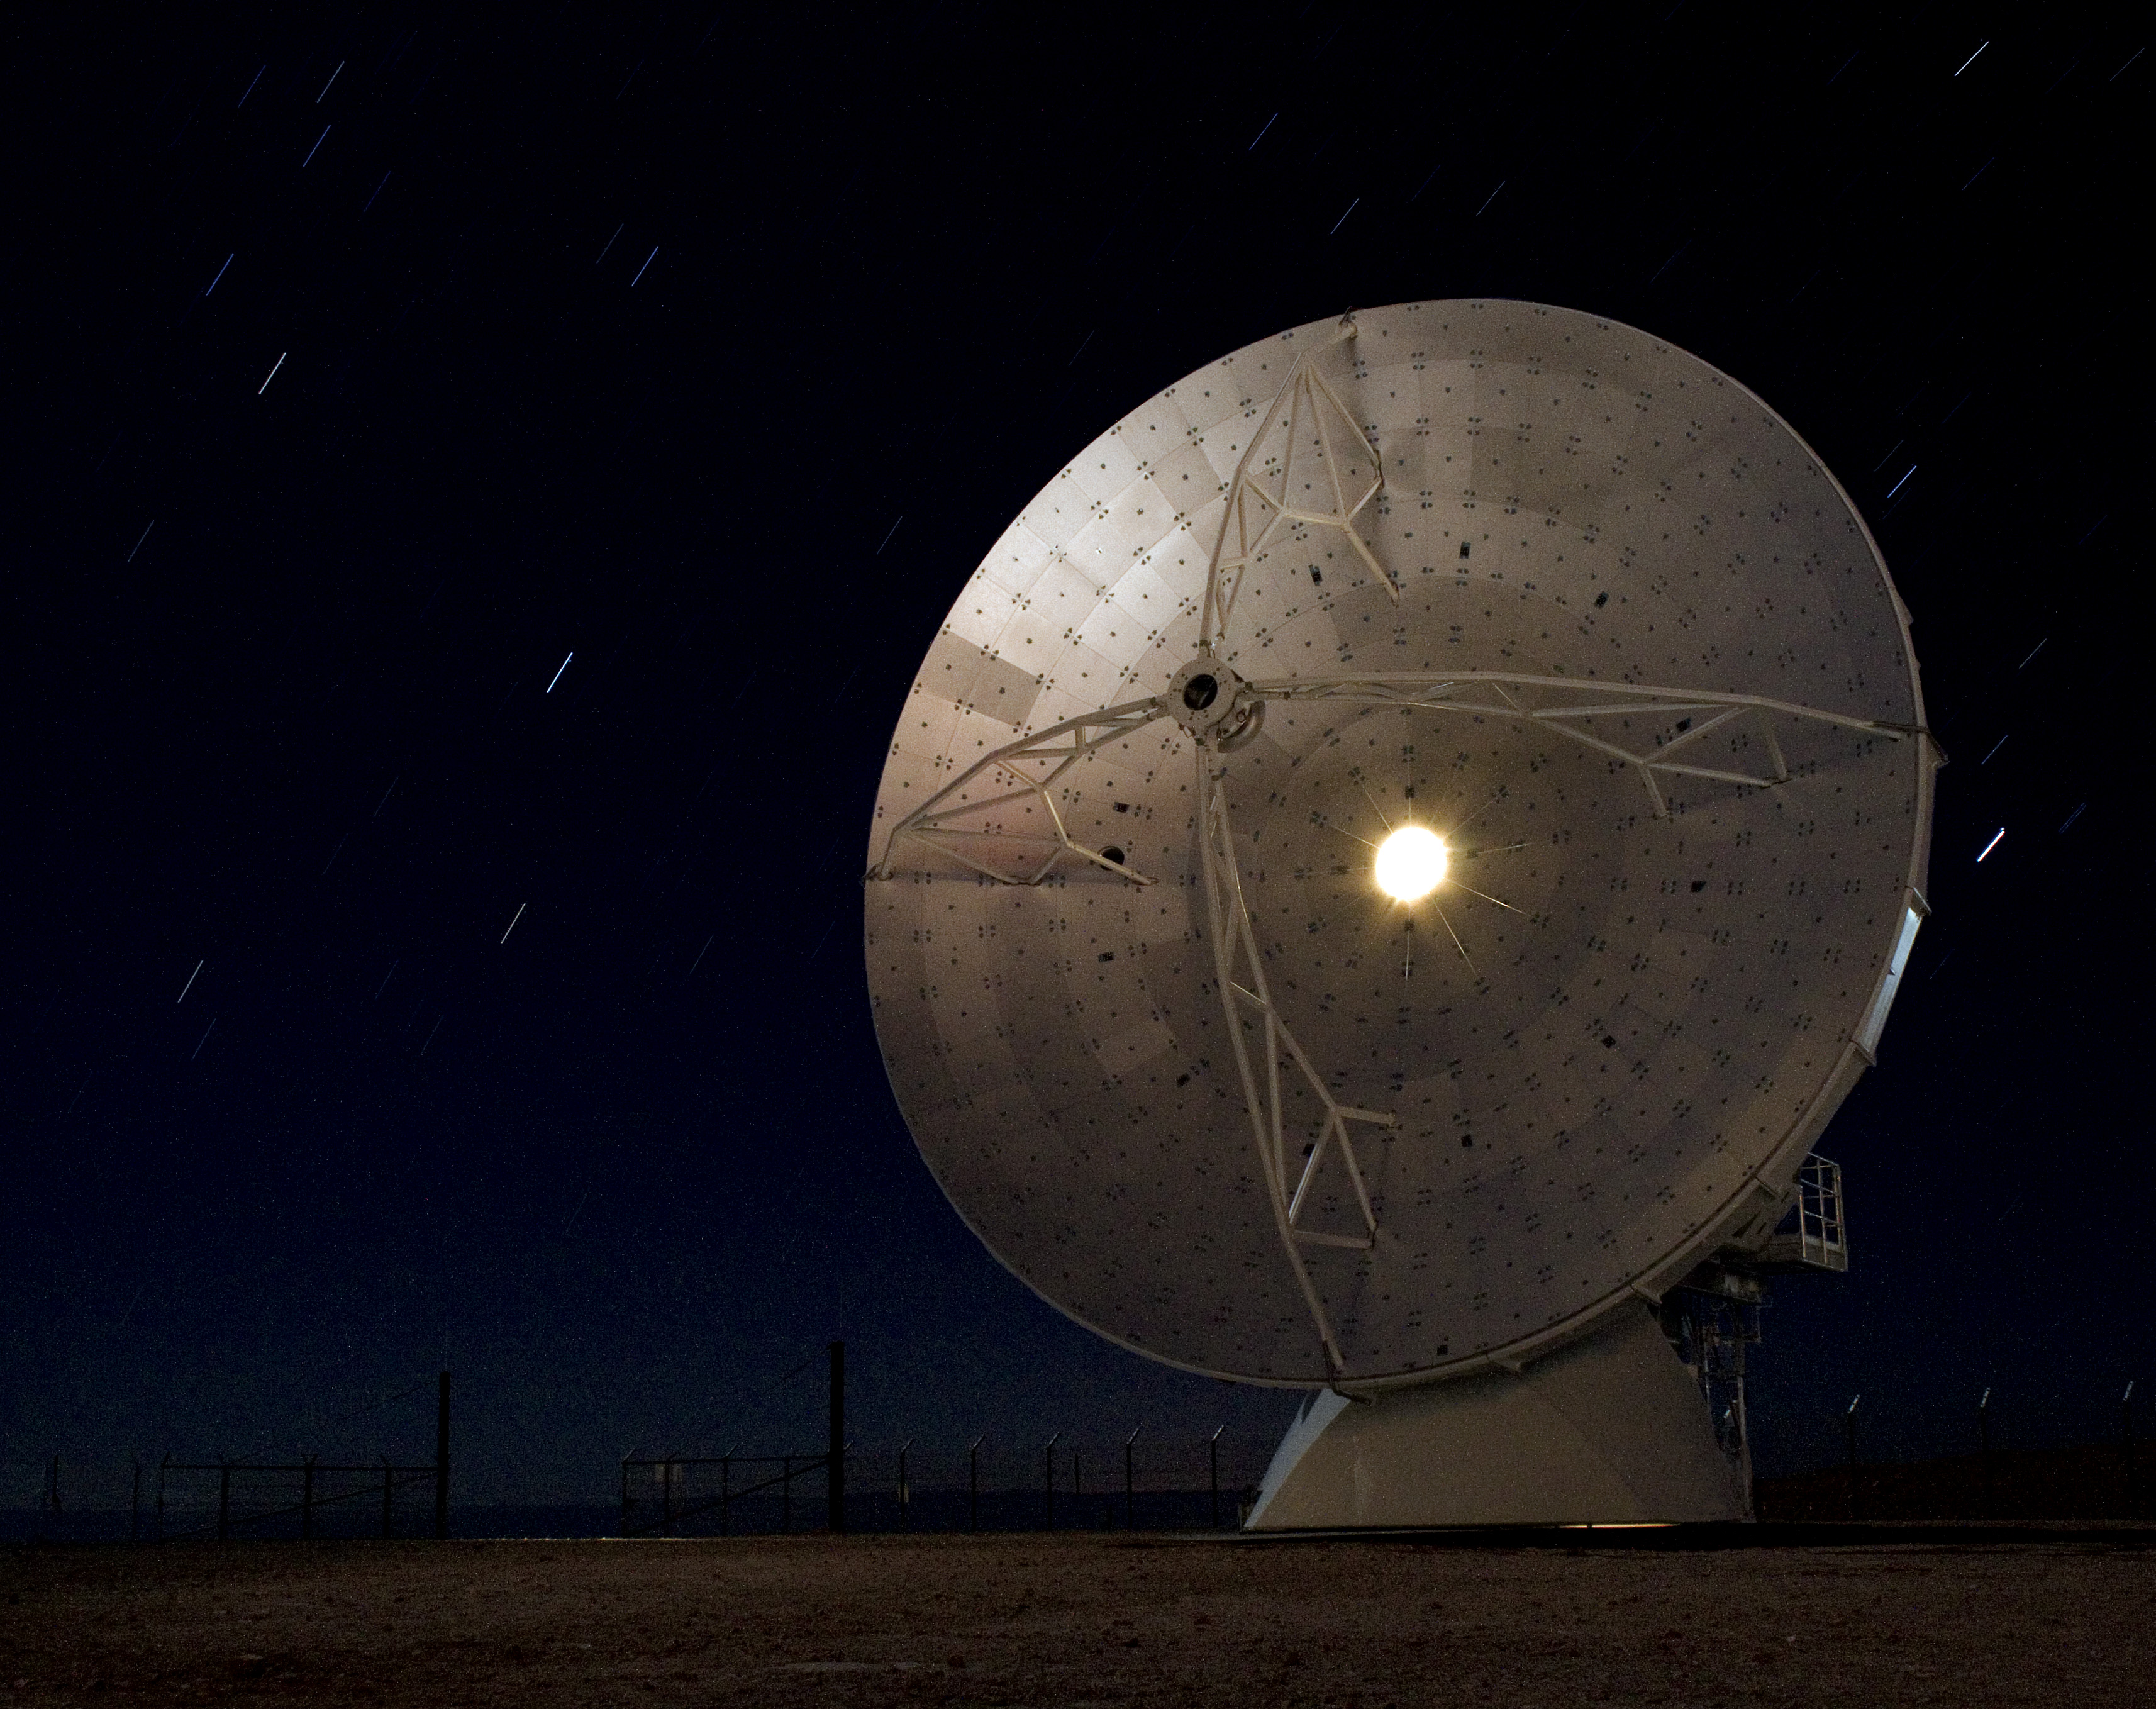

Starry night at ALMA

A long exposure of the first North American antenna for ALMA, with star trails embroidering the crystal-clear sky on the Chajnantor plateau.

Credit: ALMA (ESO/NAOJ/NRAO)